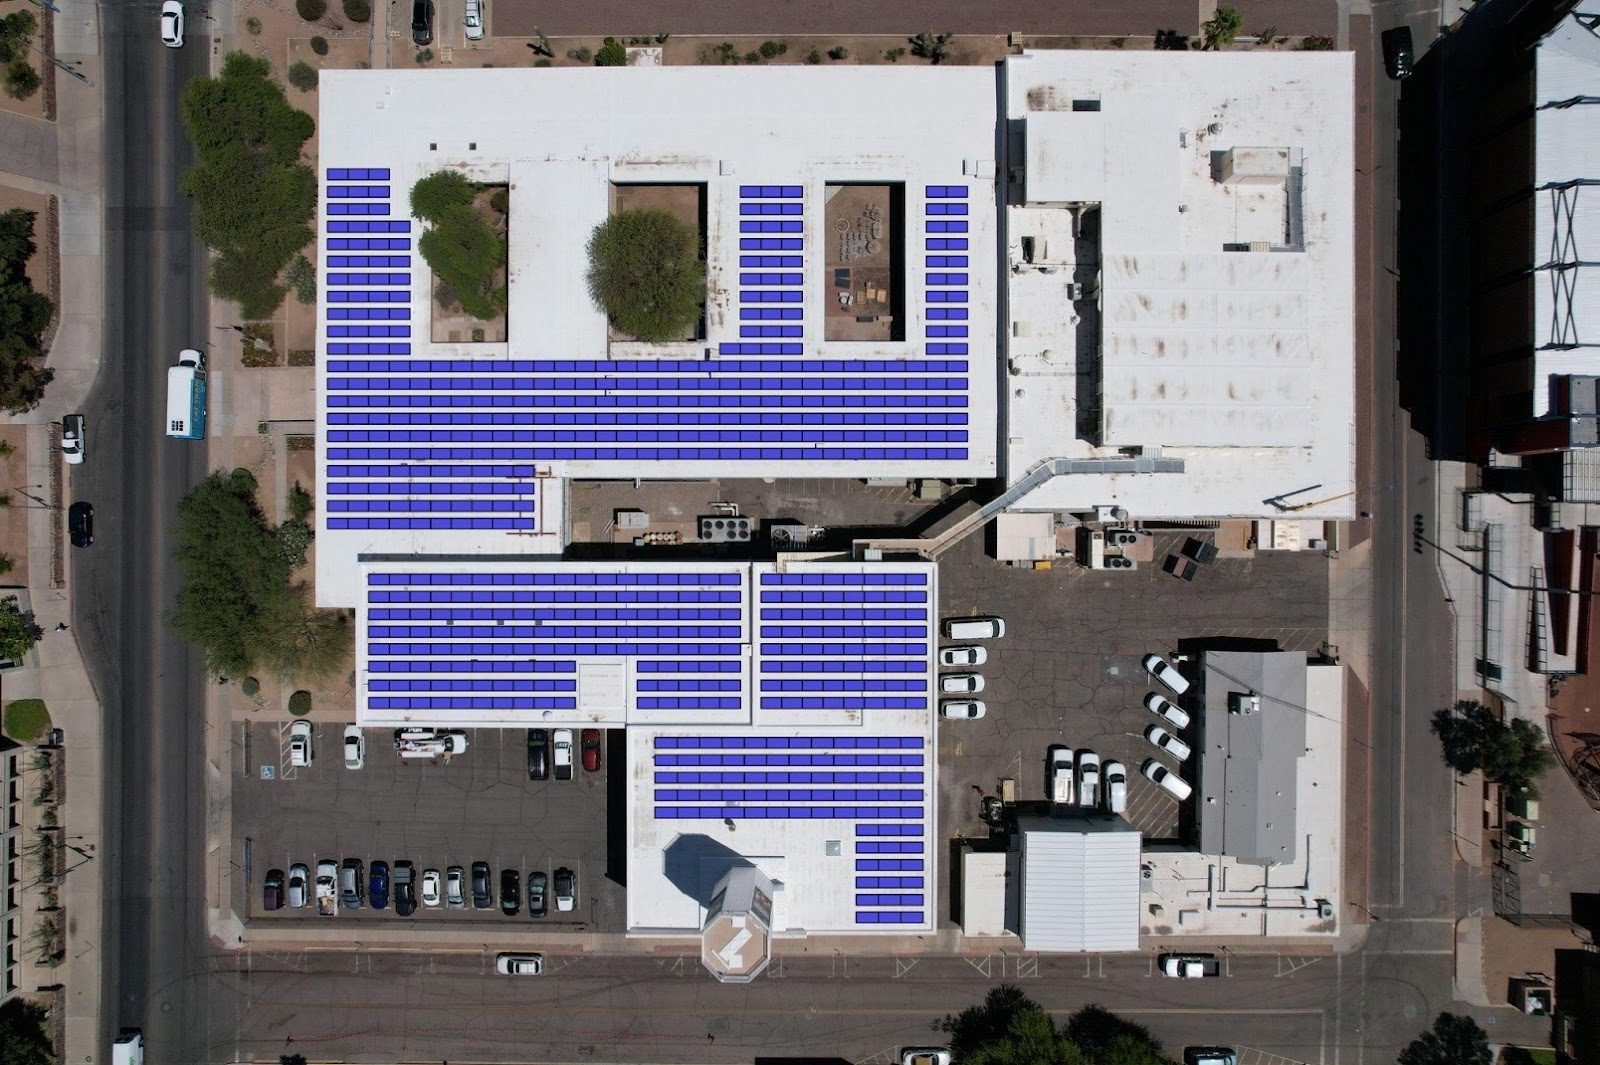

Layout of the planned photovoltaic system in Tucson, Arizona.

Layout of the planned photovoltaic system with solar panels in Tucson, Arizona.

Credit: NOIRLab/NSF/AURA